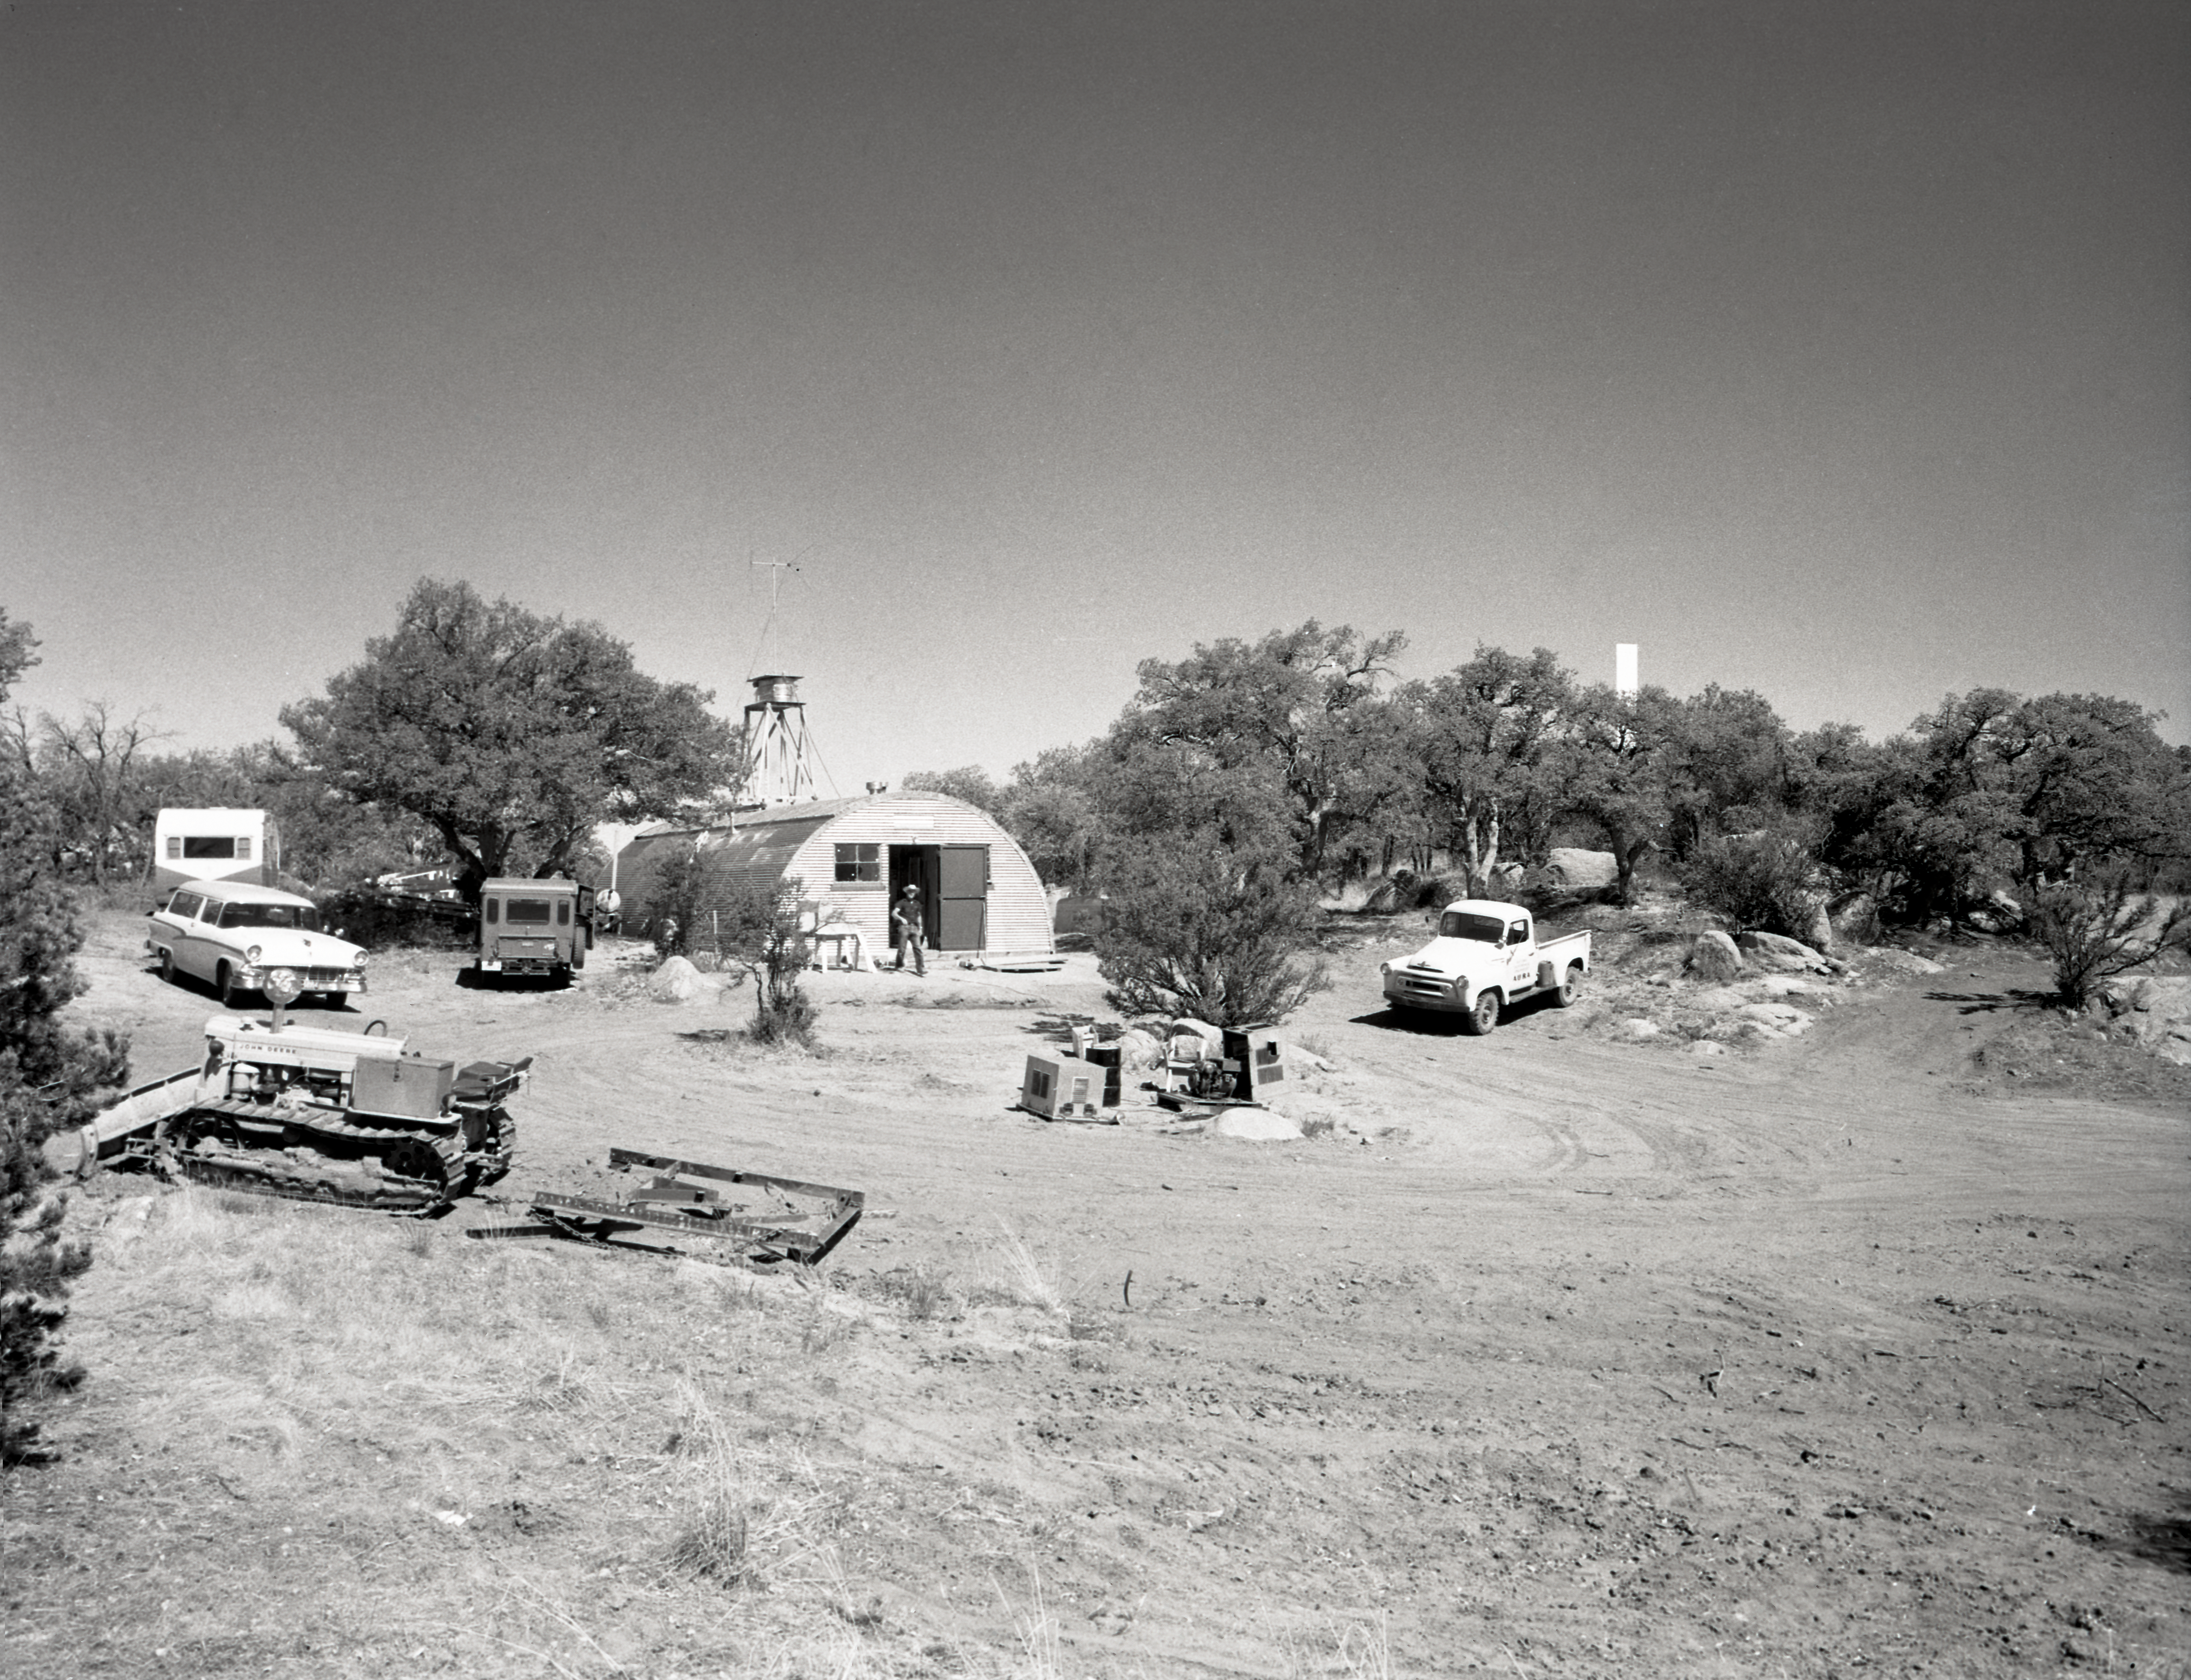

Quonset hut construction, Kitt Peak, 1958

This image is stored at NOIRLab Headquarters in Tucson, Arizona. For the original negative of this image, see KPNO Negatives envelope 374-375, 375. It was captured in 1958.

This image is shows theconstruction of a quonset hut on Kitt Peak.

This image is part of NSF NOIRLab’s historical archives.

Credit: KPNO/NOIRLab/NSF/AURA